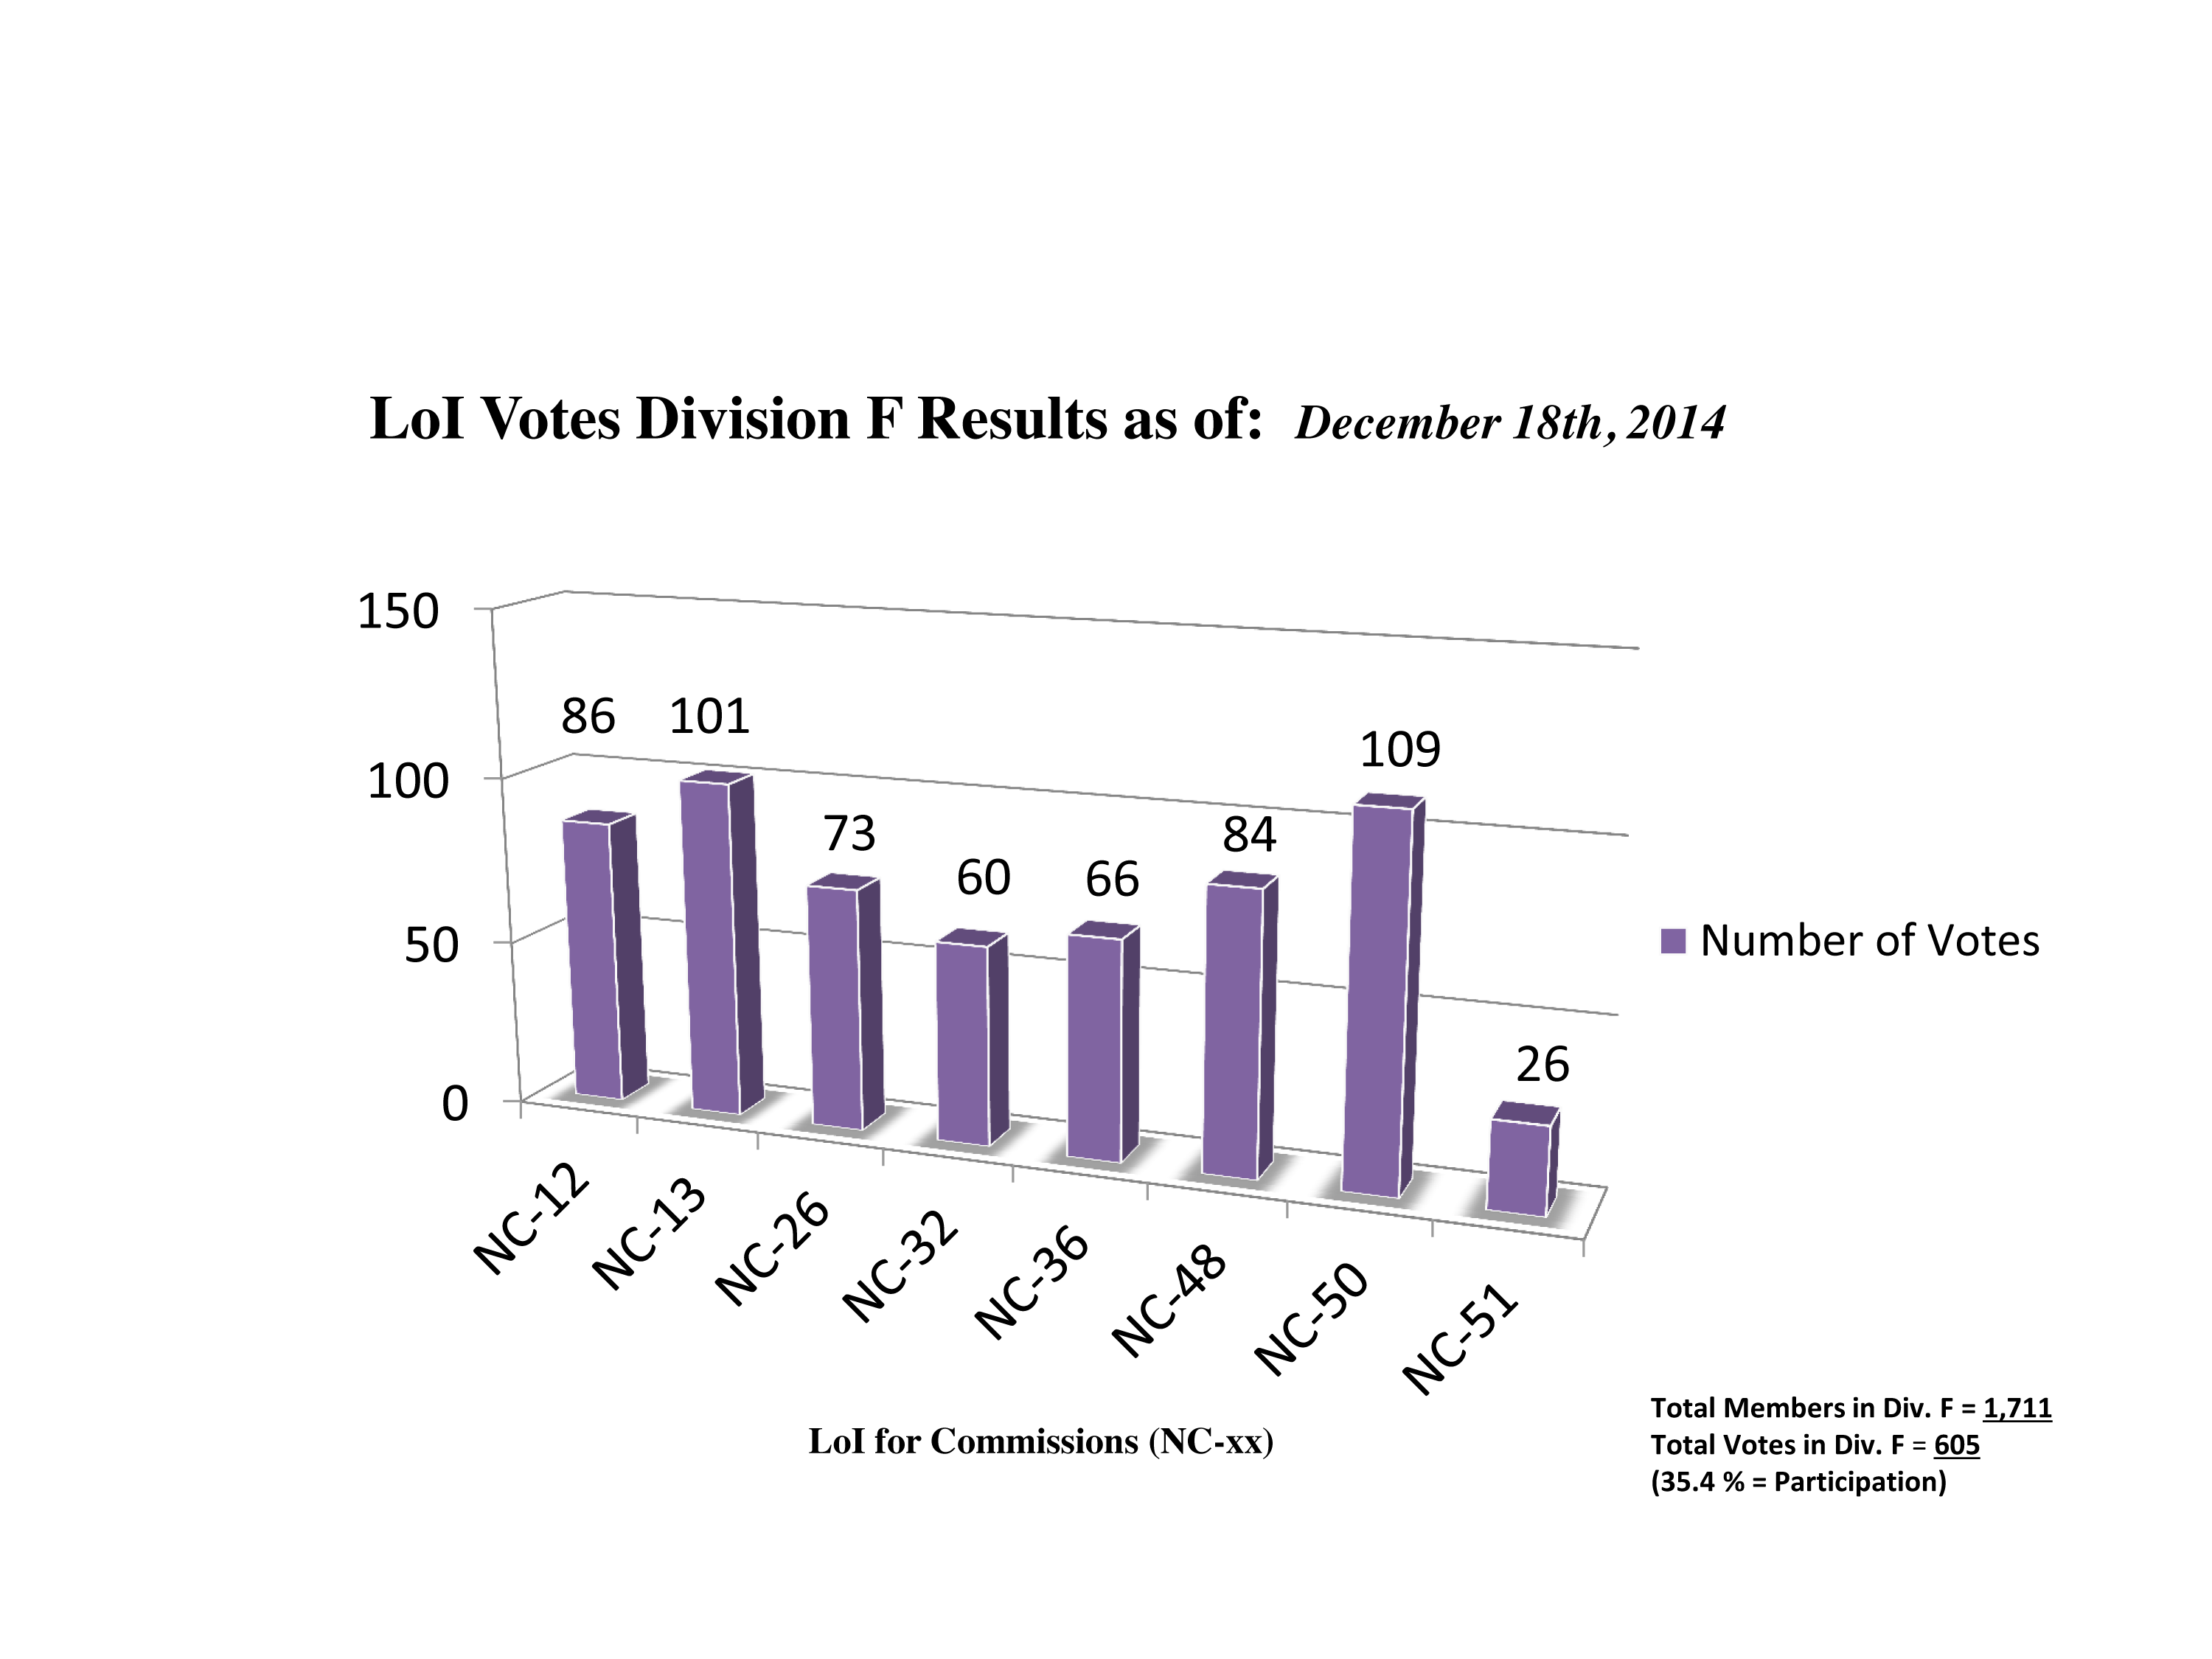

Division F Commission Reform votes (intermediate results)

The graph presents the intermediate results sorted by Division. Proposed Commissions may appear in more than one Division, if the proposers have requested the Cross-Division status. Only the Primary Division has been taken into account for the Inter-Division status. The final results will be presented in January 2015.

Division F: Planetary Systems & Bioastronomy
NC-12: Celestial Spectroscopy
NC-13: Astrobiology
NC-26: Solar System Ephemerides
NC-32: Meteors etc.
NC-36: Gravitational Lensing
NC-48: Small Solar System Bodies
NC-50: Planets, Exoplanets & Satellites
NC-51: Planets & Satellites

Credit: IAU